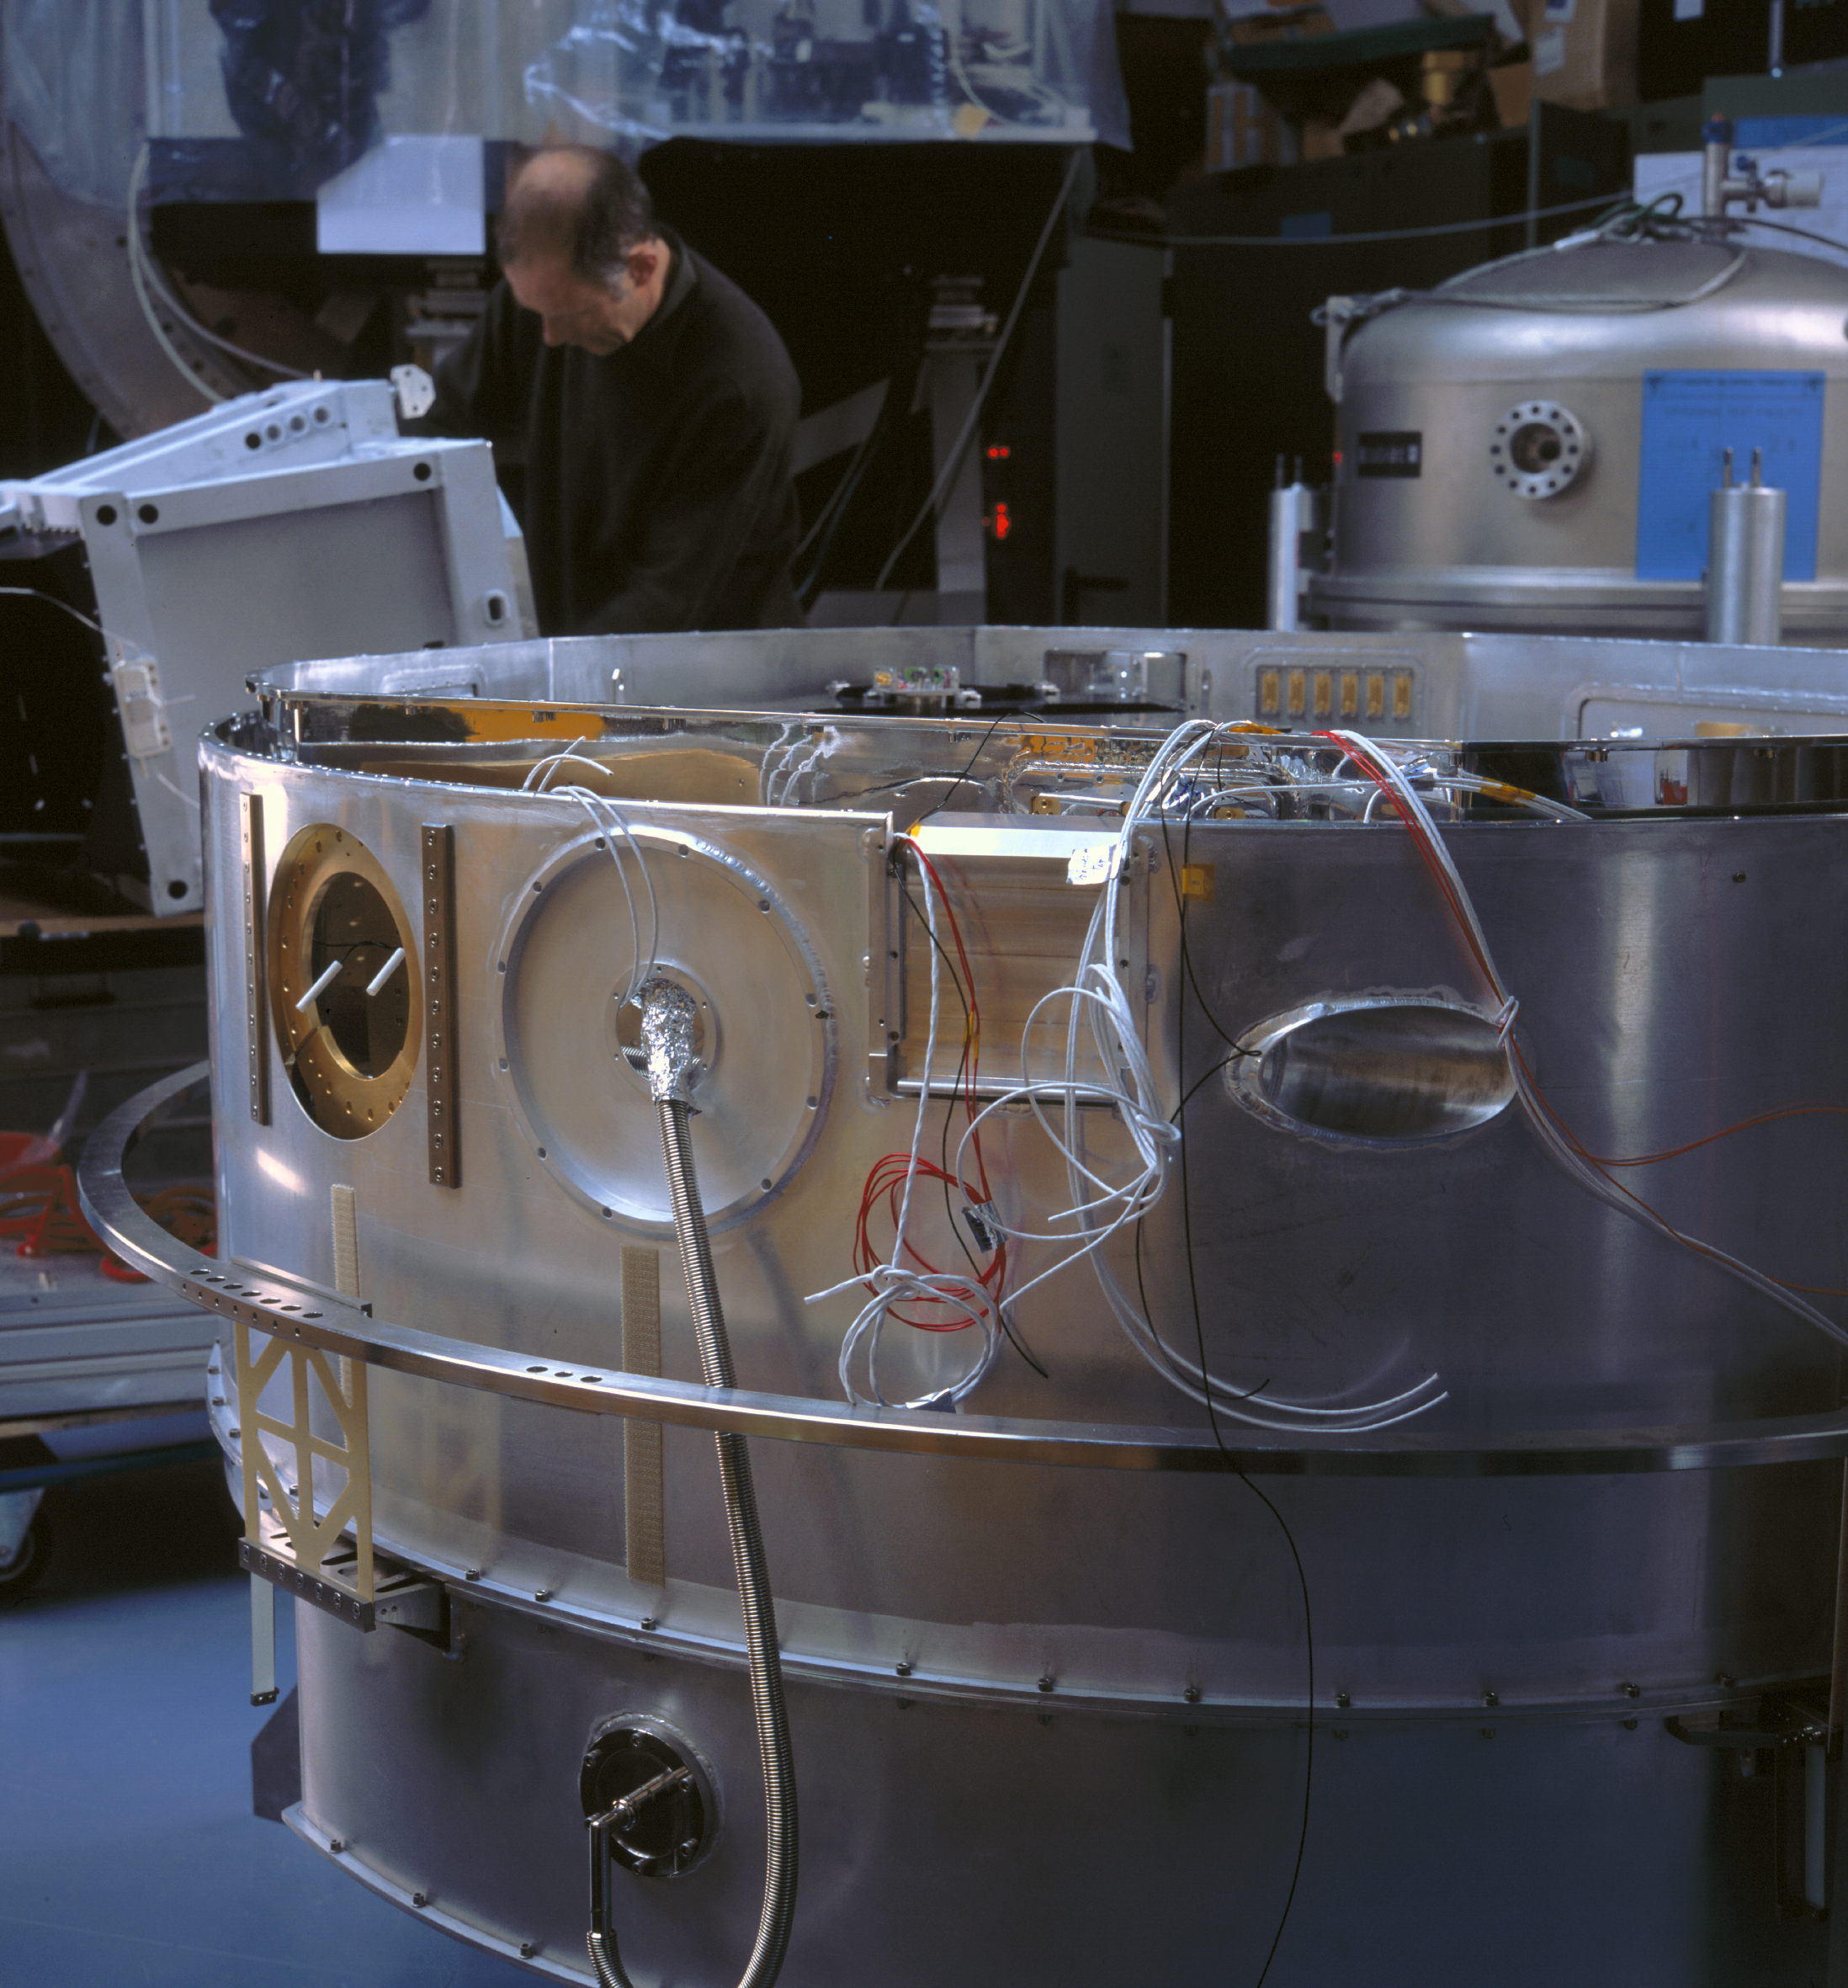

CRIRES cold structure

Image of the outside of the clod structure of CRIRES. The image was obtained in March 2004.

Credit: ESO